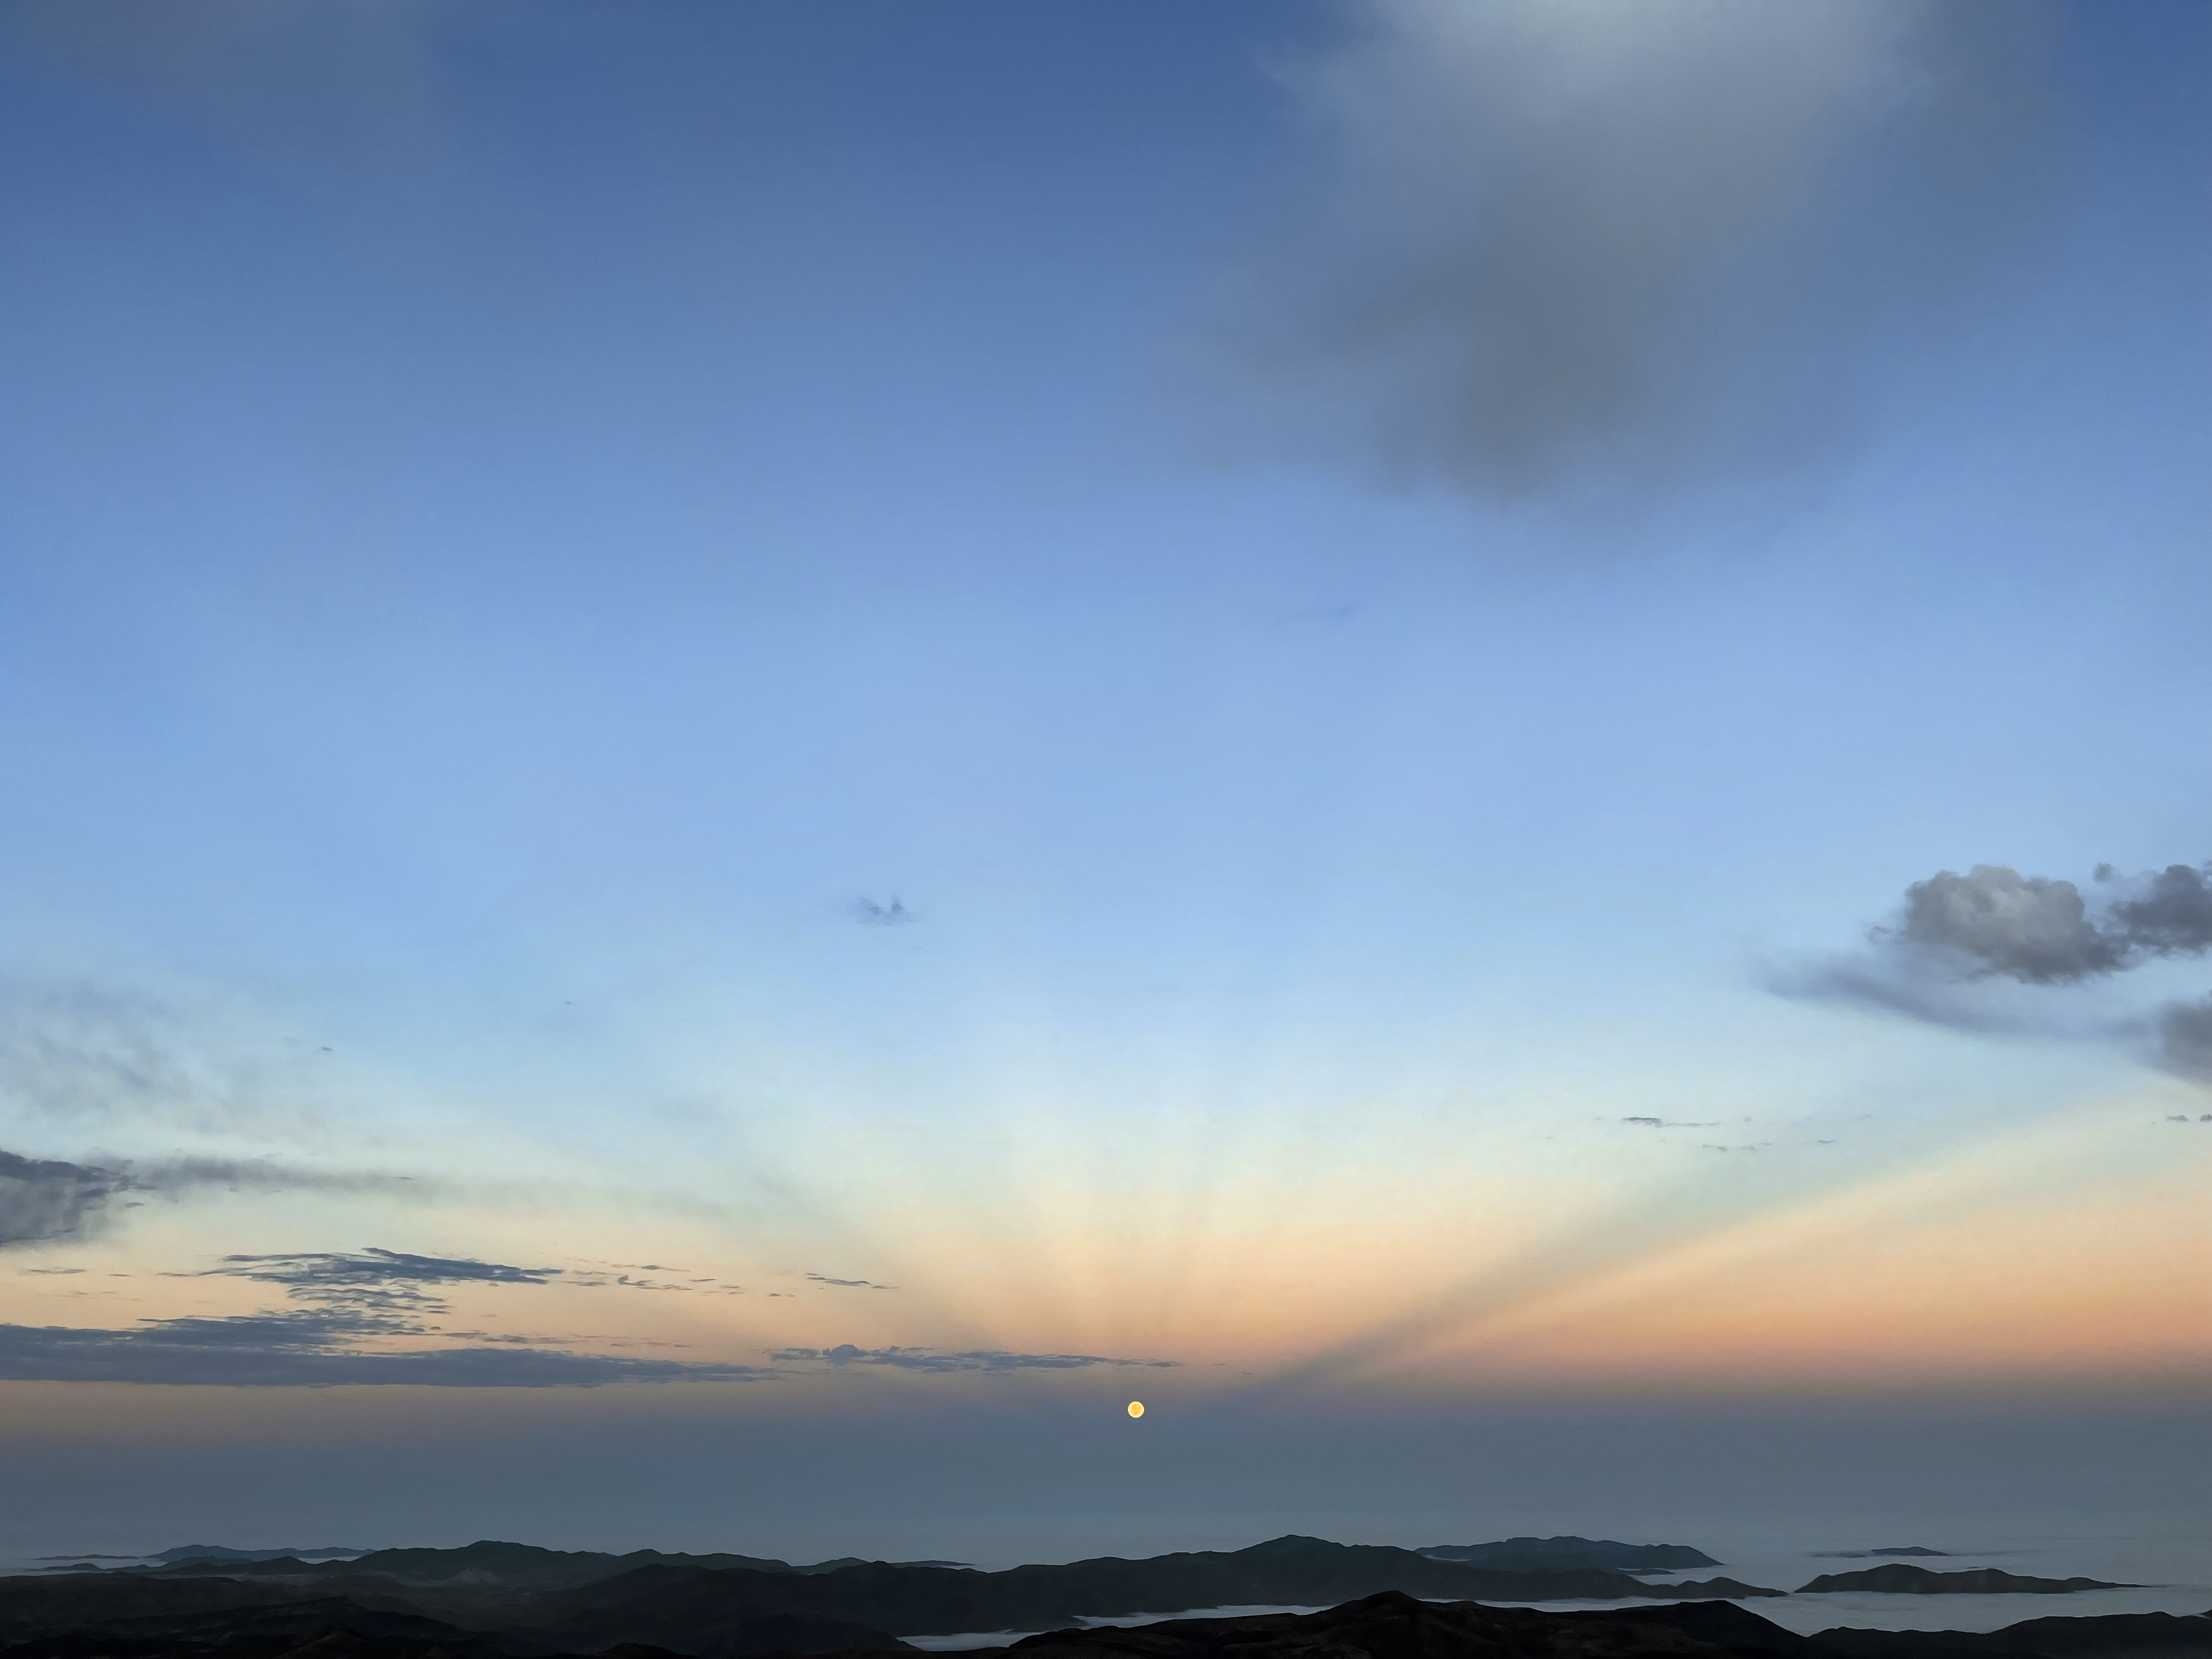

Lunar Crepuscular Rays

Crepuscular rays are shafts of light and shadow seen most often when sunlight shines through clouds. While they are usually associated with the Sun, they can also appear through moonlight, as seen in this image captured near NOIRLab observatories in Chile.

Credit: NOIRLab/NSF/AURA/O. Smékal (Institute of Physics in Opava)